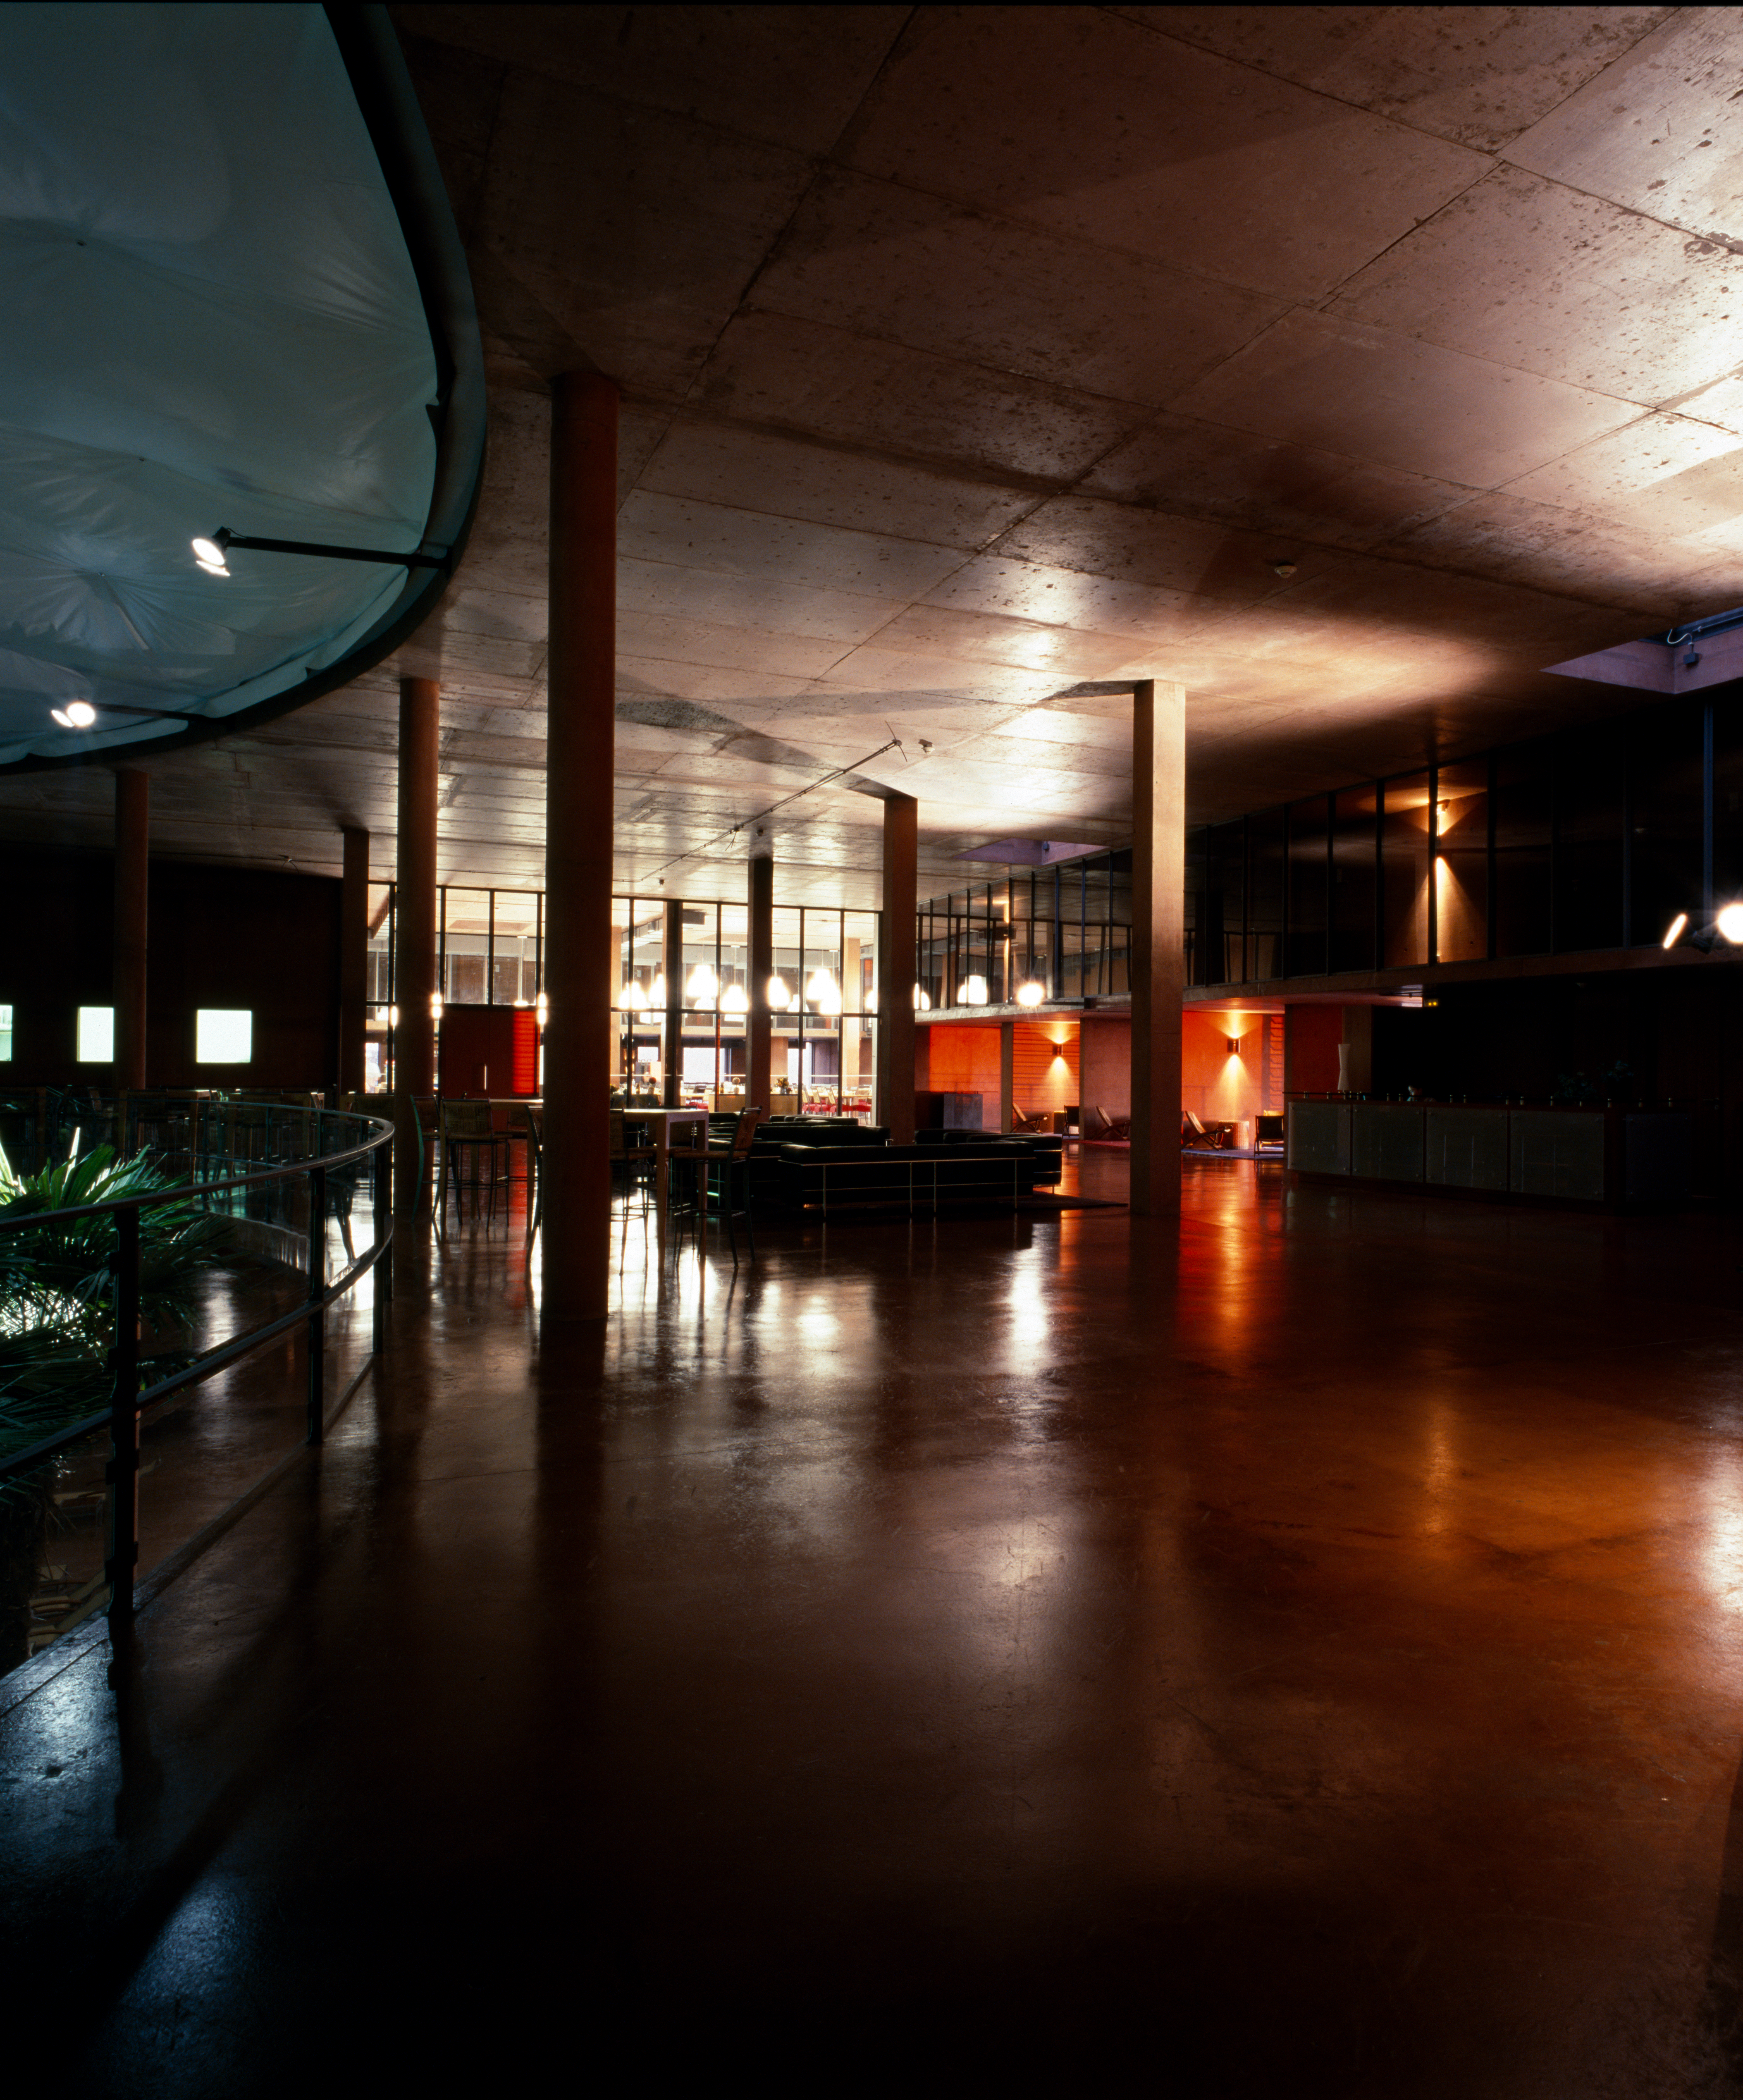

Paranal Residencia

View of the interior of the Paranal Residencia, in the Chilean Atacama Desert in March 2002.

Credit: ESO